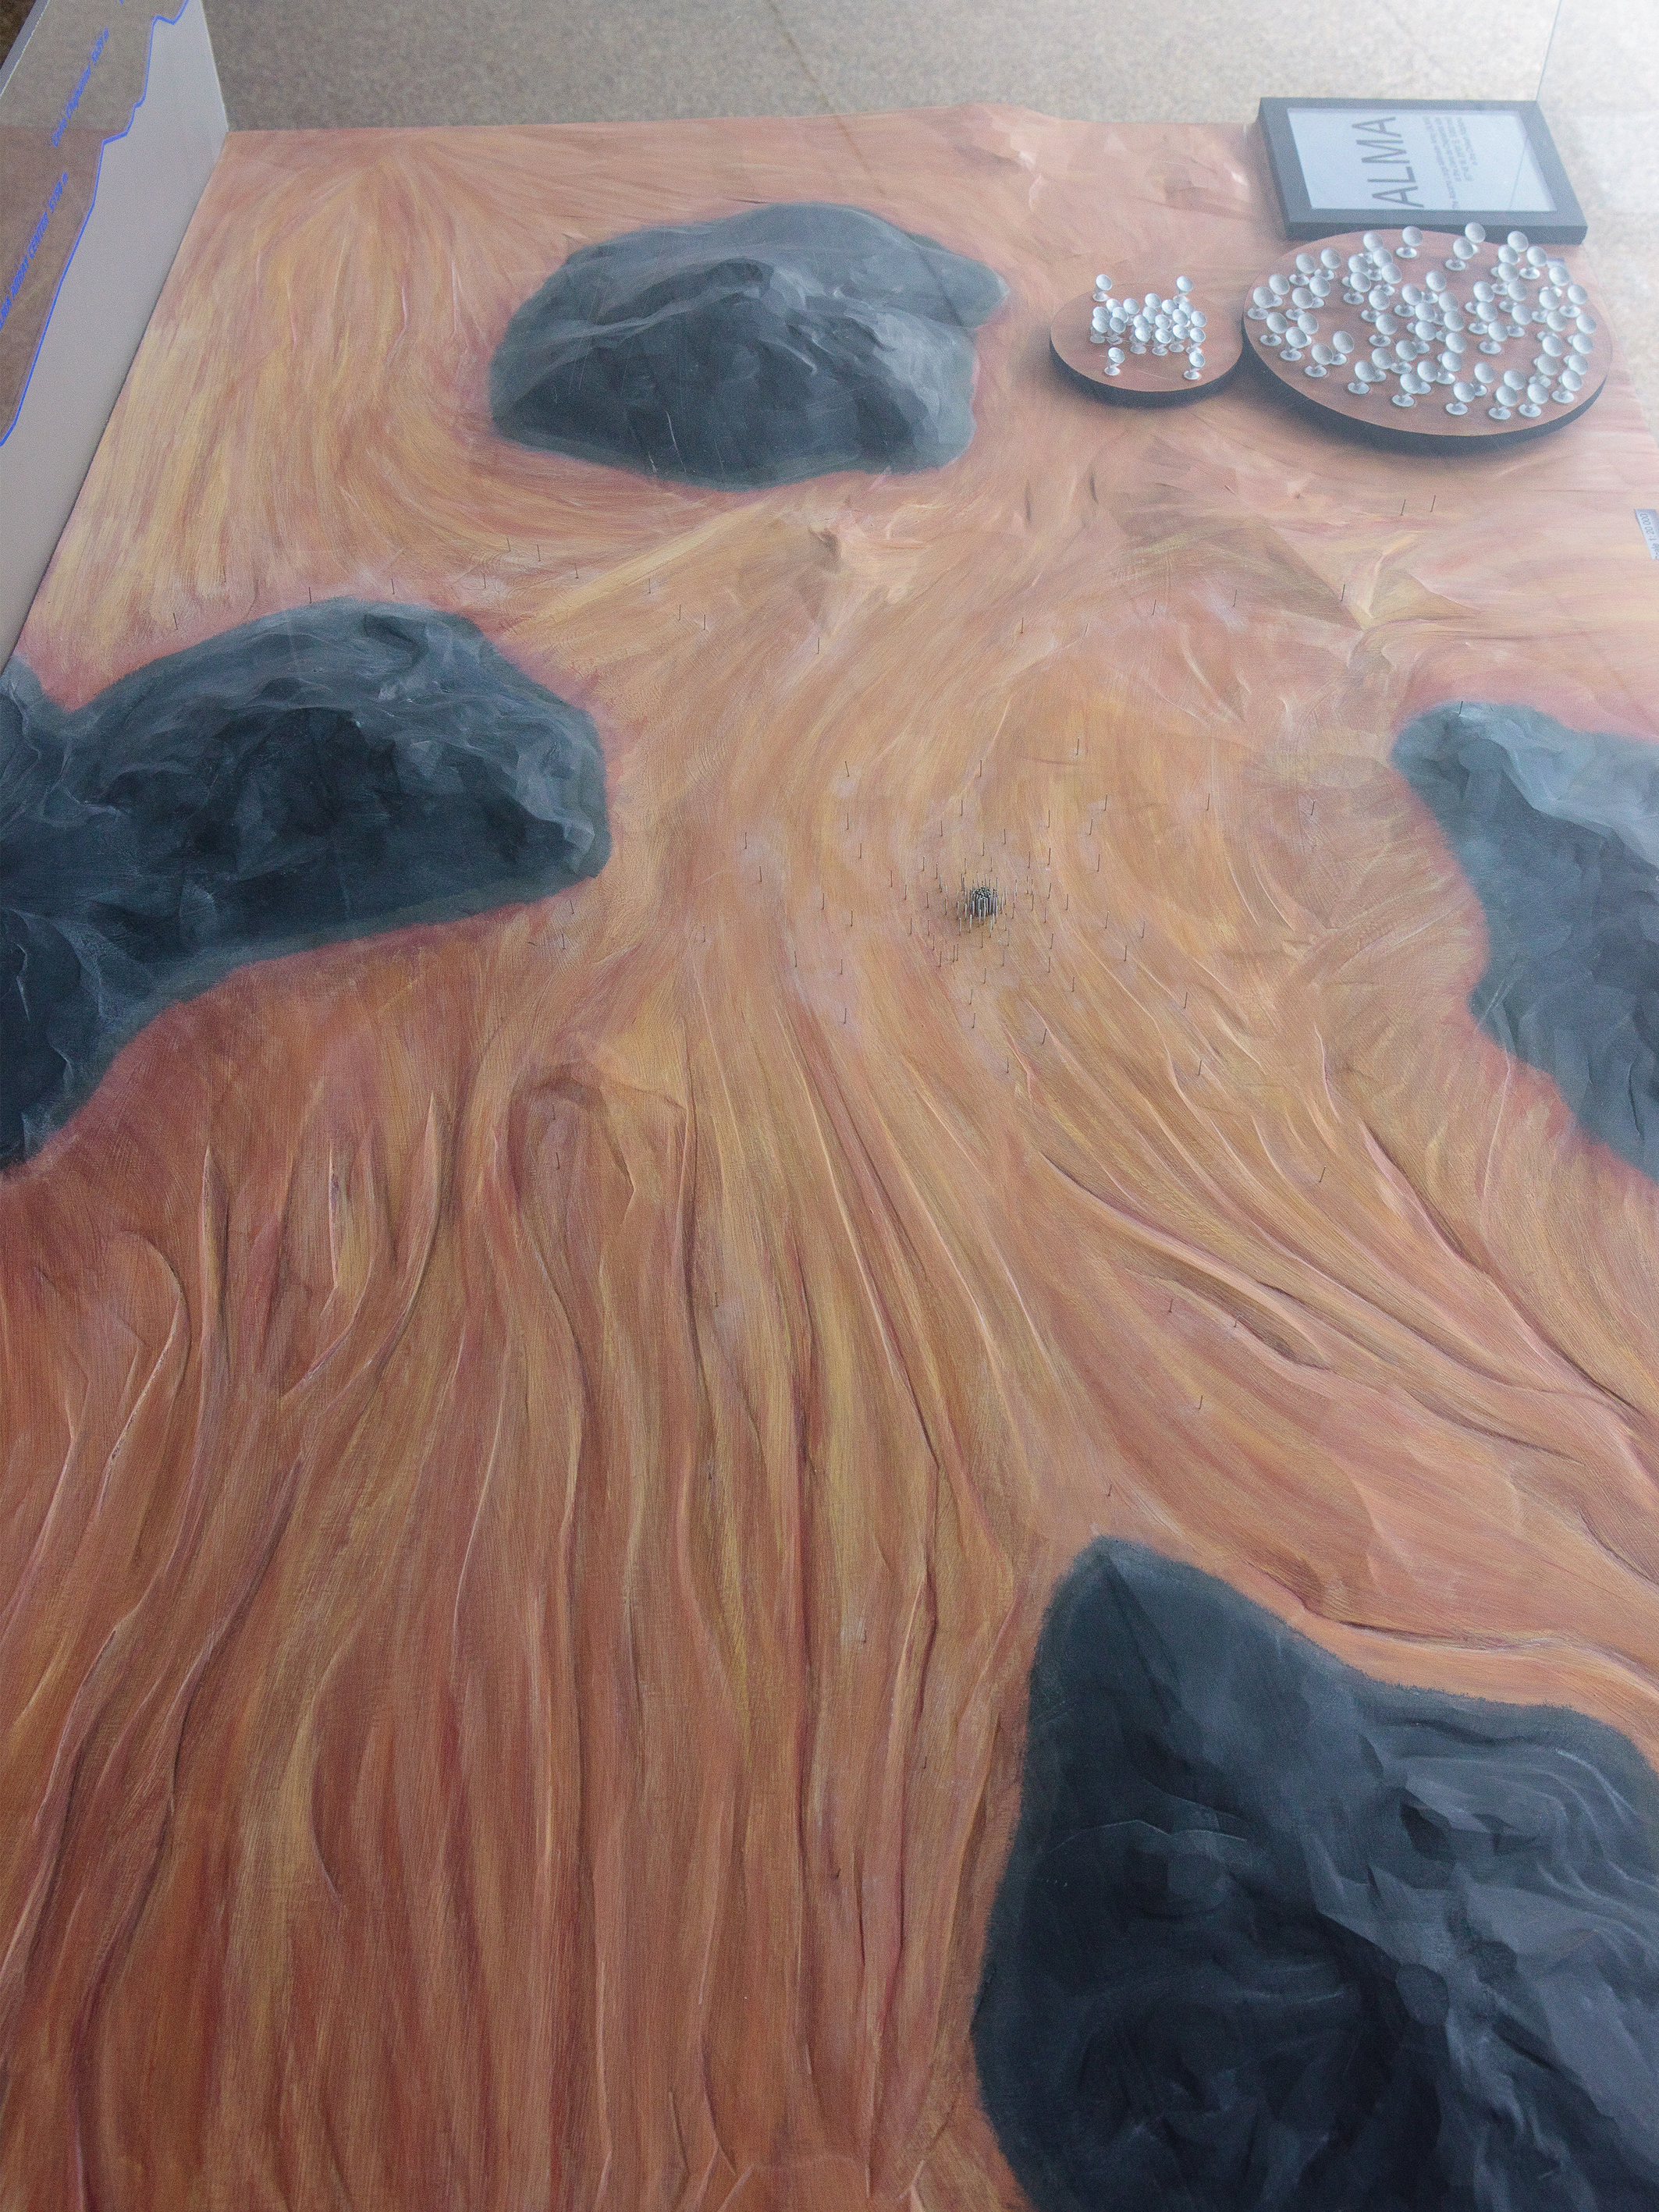

ALMA Chajnantor plateau model 03

ALMA Chajnantor plateau.

Shipping dimensions: 160cm x 117cm x 71cm, 240kg

More Scale models are available.

Credit: ESO